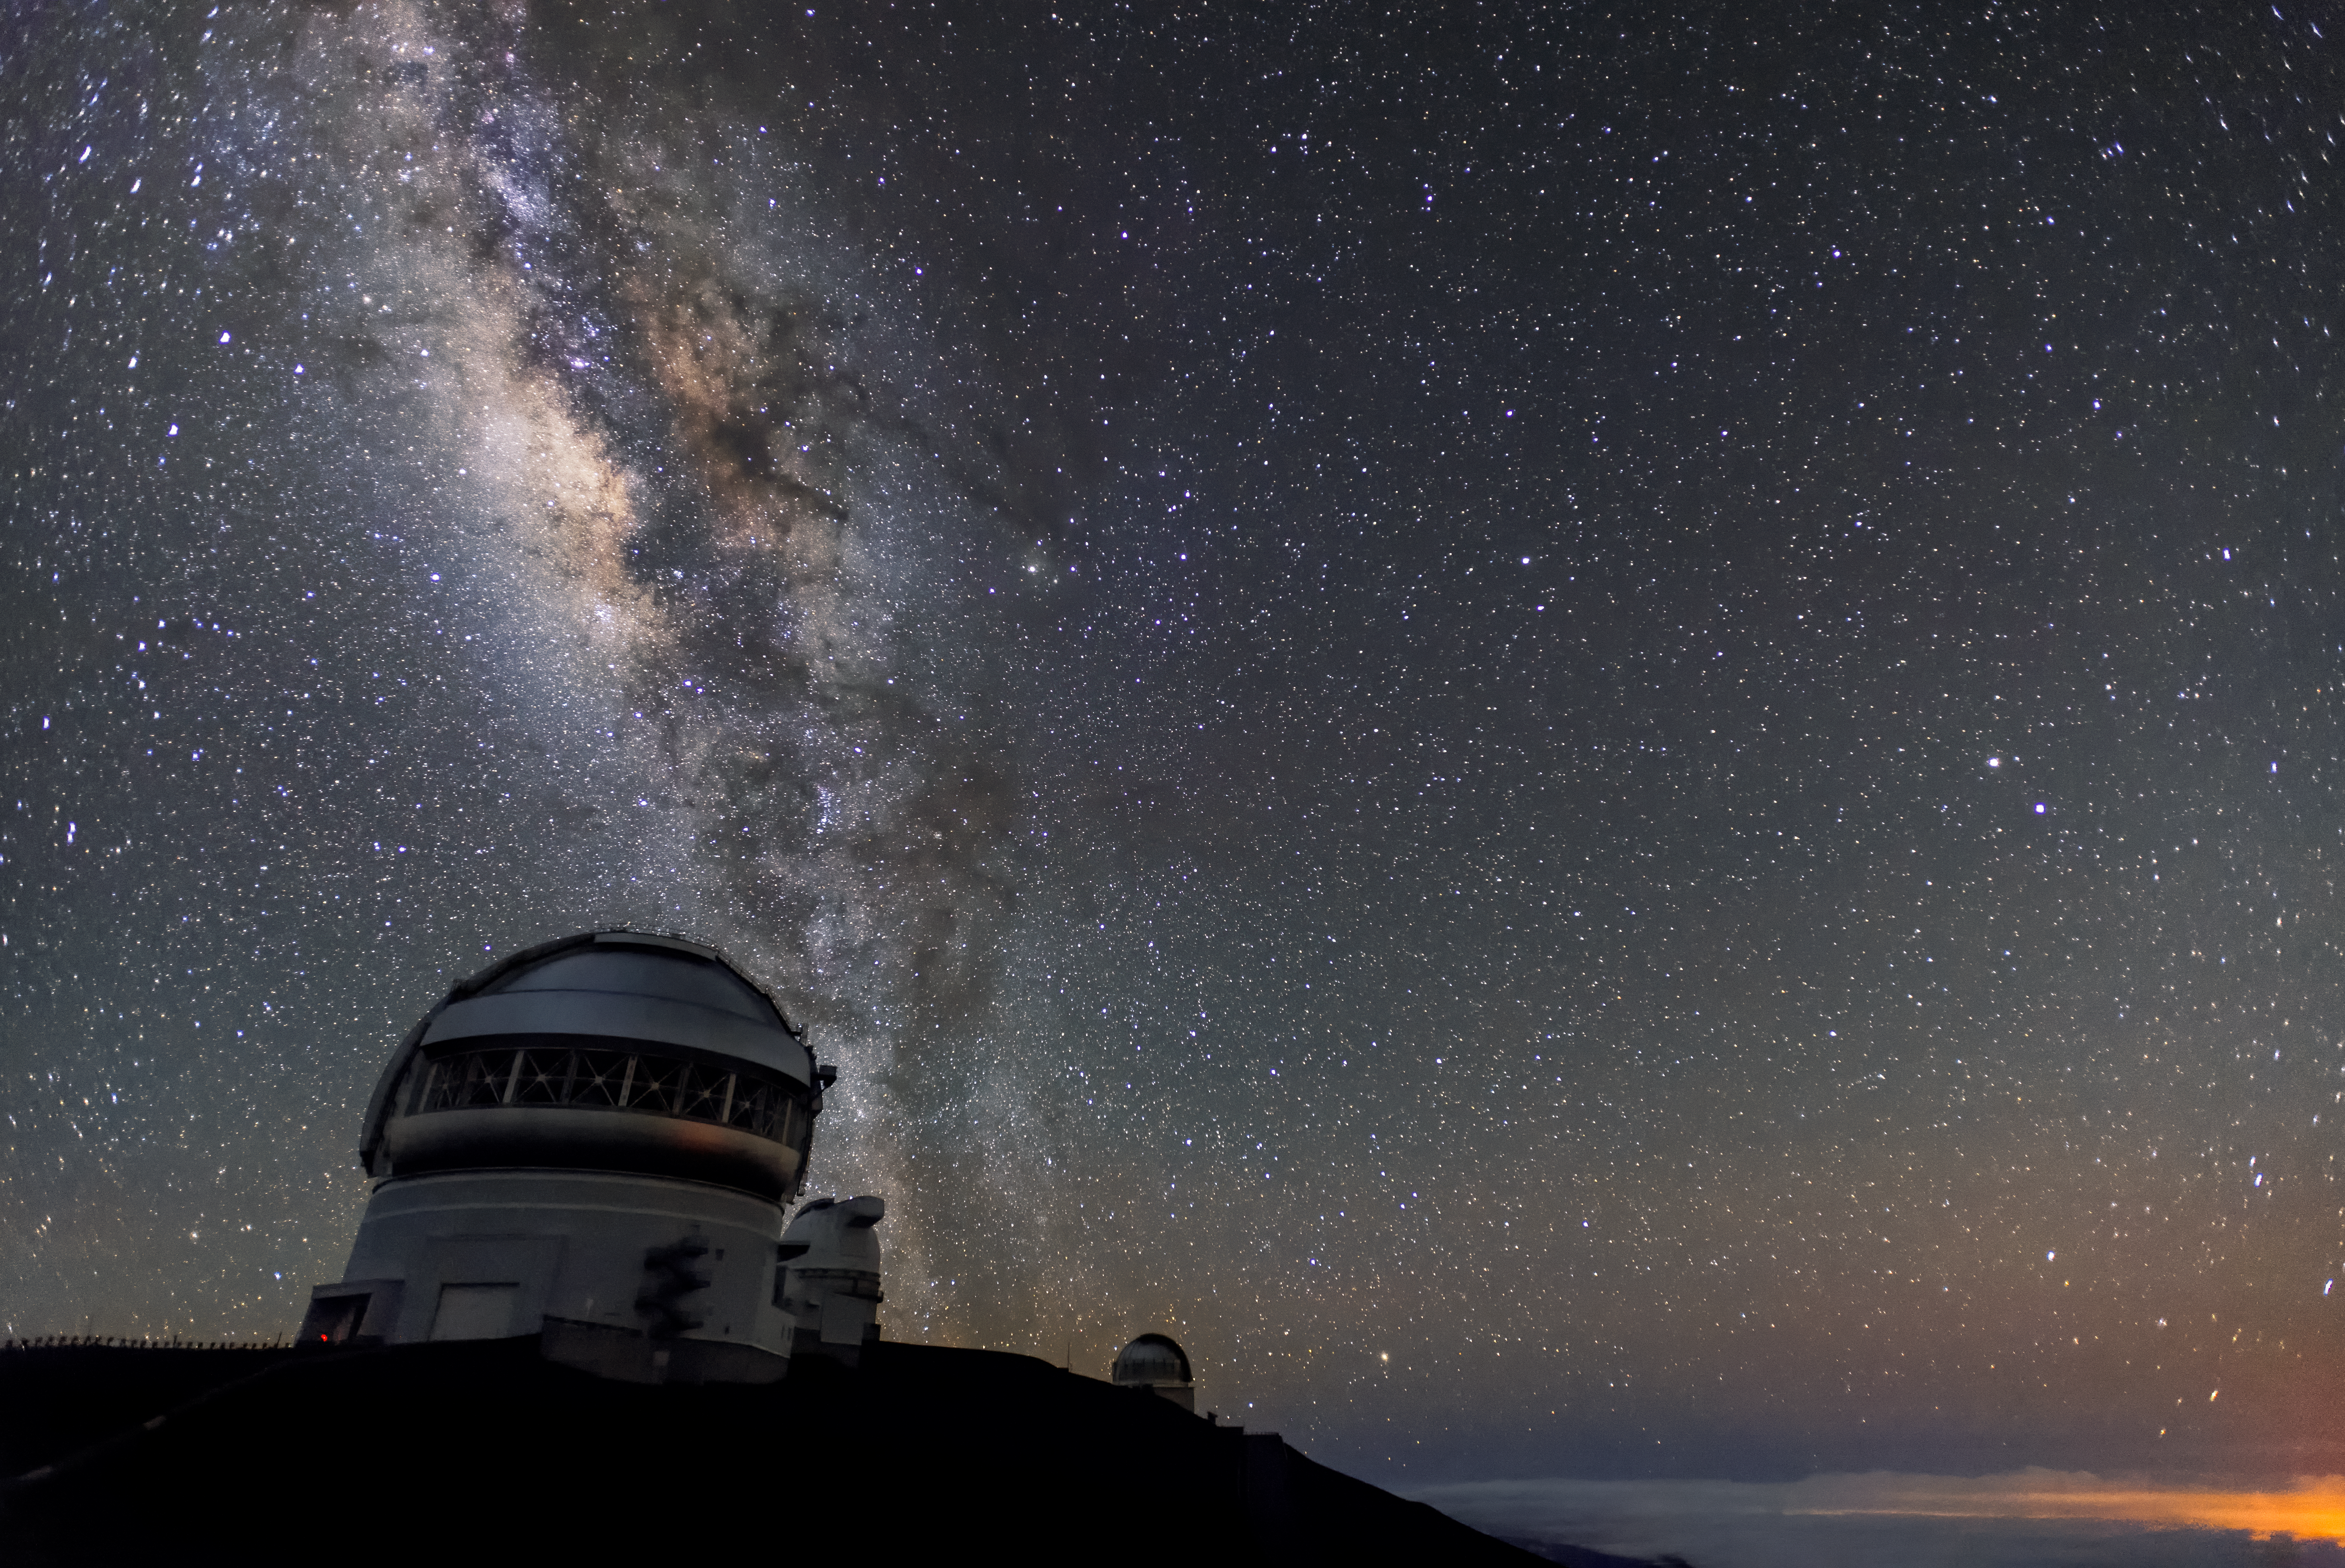

Nightfall at Gemini

The International Gemini Observatory's Gemini North telescope is seen here right around the end of astronomical twilight, with a glimmer of sunlight still visible just above the horizon and the Milky Way blazing bright above the telescope.

Credit: NOIRLab/AURA/NSF